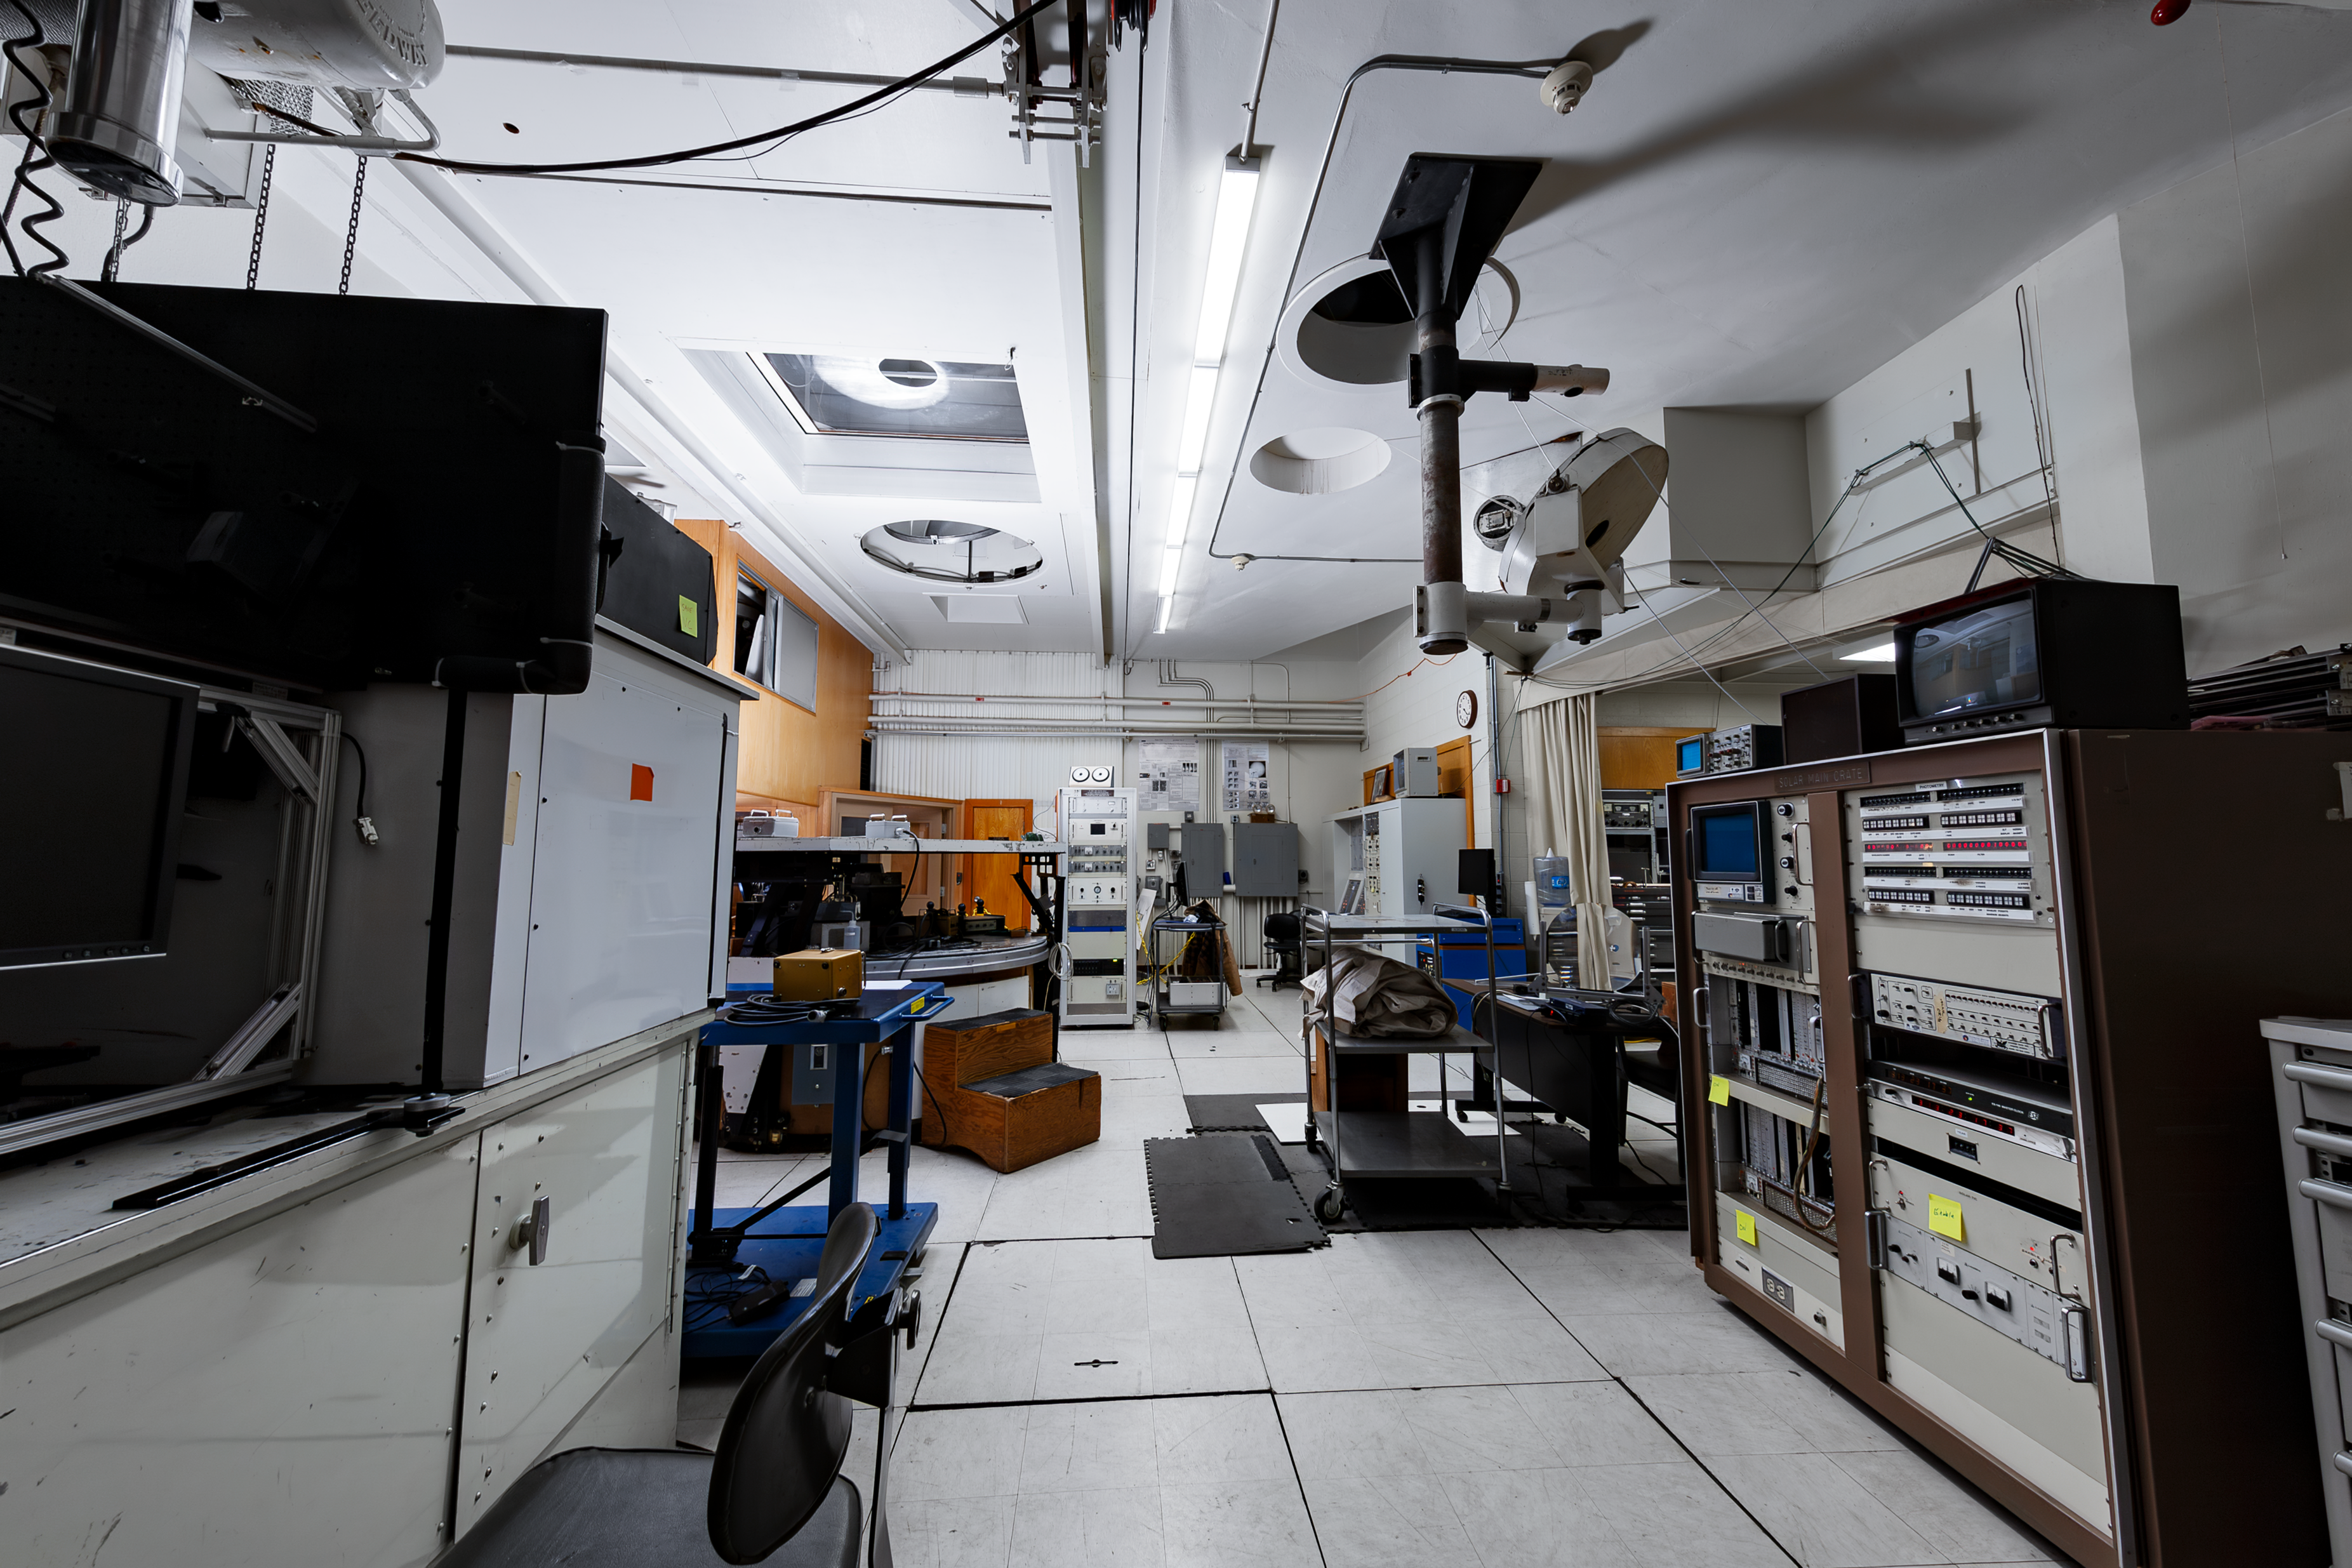

Inside the McMath-Pierce Solar Telescope

Control room for the McMath-Pierce Solar Telescope.

Credit: KPNO/NOIRLab/NSF/AURA/D. Salman